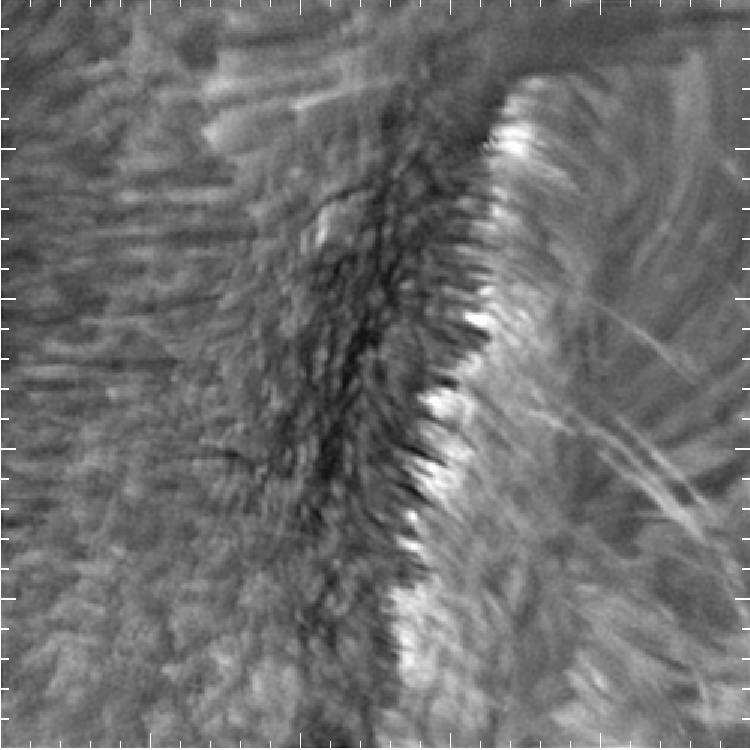

Hydrogen-alpha image of a solar flare.

The small sunspot observed close to the limb on October 24th 2003 was part of the big active region that produced the X17.2 flare on October 28th. The movie shows a super-penumbral loop system eruption. It appears that the footpoints of the loops, as well as some loop tops, become bright during the flare. The data indicate that the flare was triggered by new flux emerging in the lower right corner of the image. This particular image is from near the end of the flare. Tick marks are one arc second apart. Structure on spatial scales of 0.2 arc seconds is visible in this image. Pictures from the Dunn Solar Telescope at the Sacramento Peak Observatory.See the December 2003 NOAO Newsletter (currently only available in PDF format).

Credit: NOIRLab/NSF/AURA